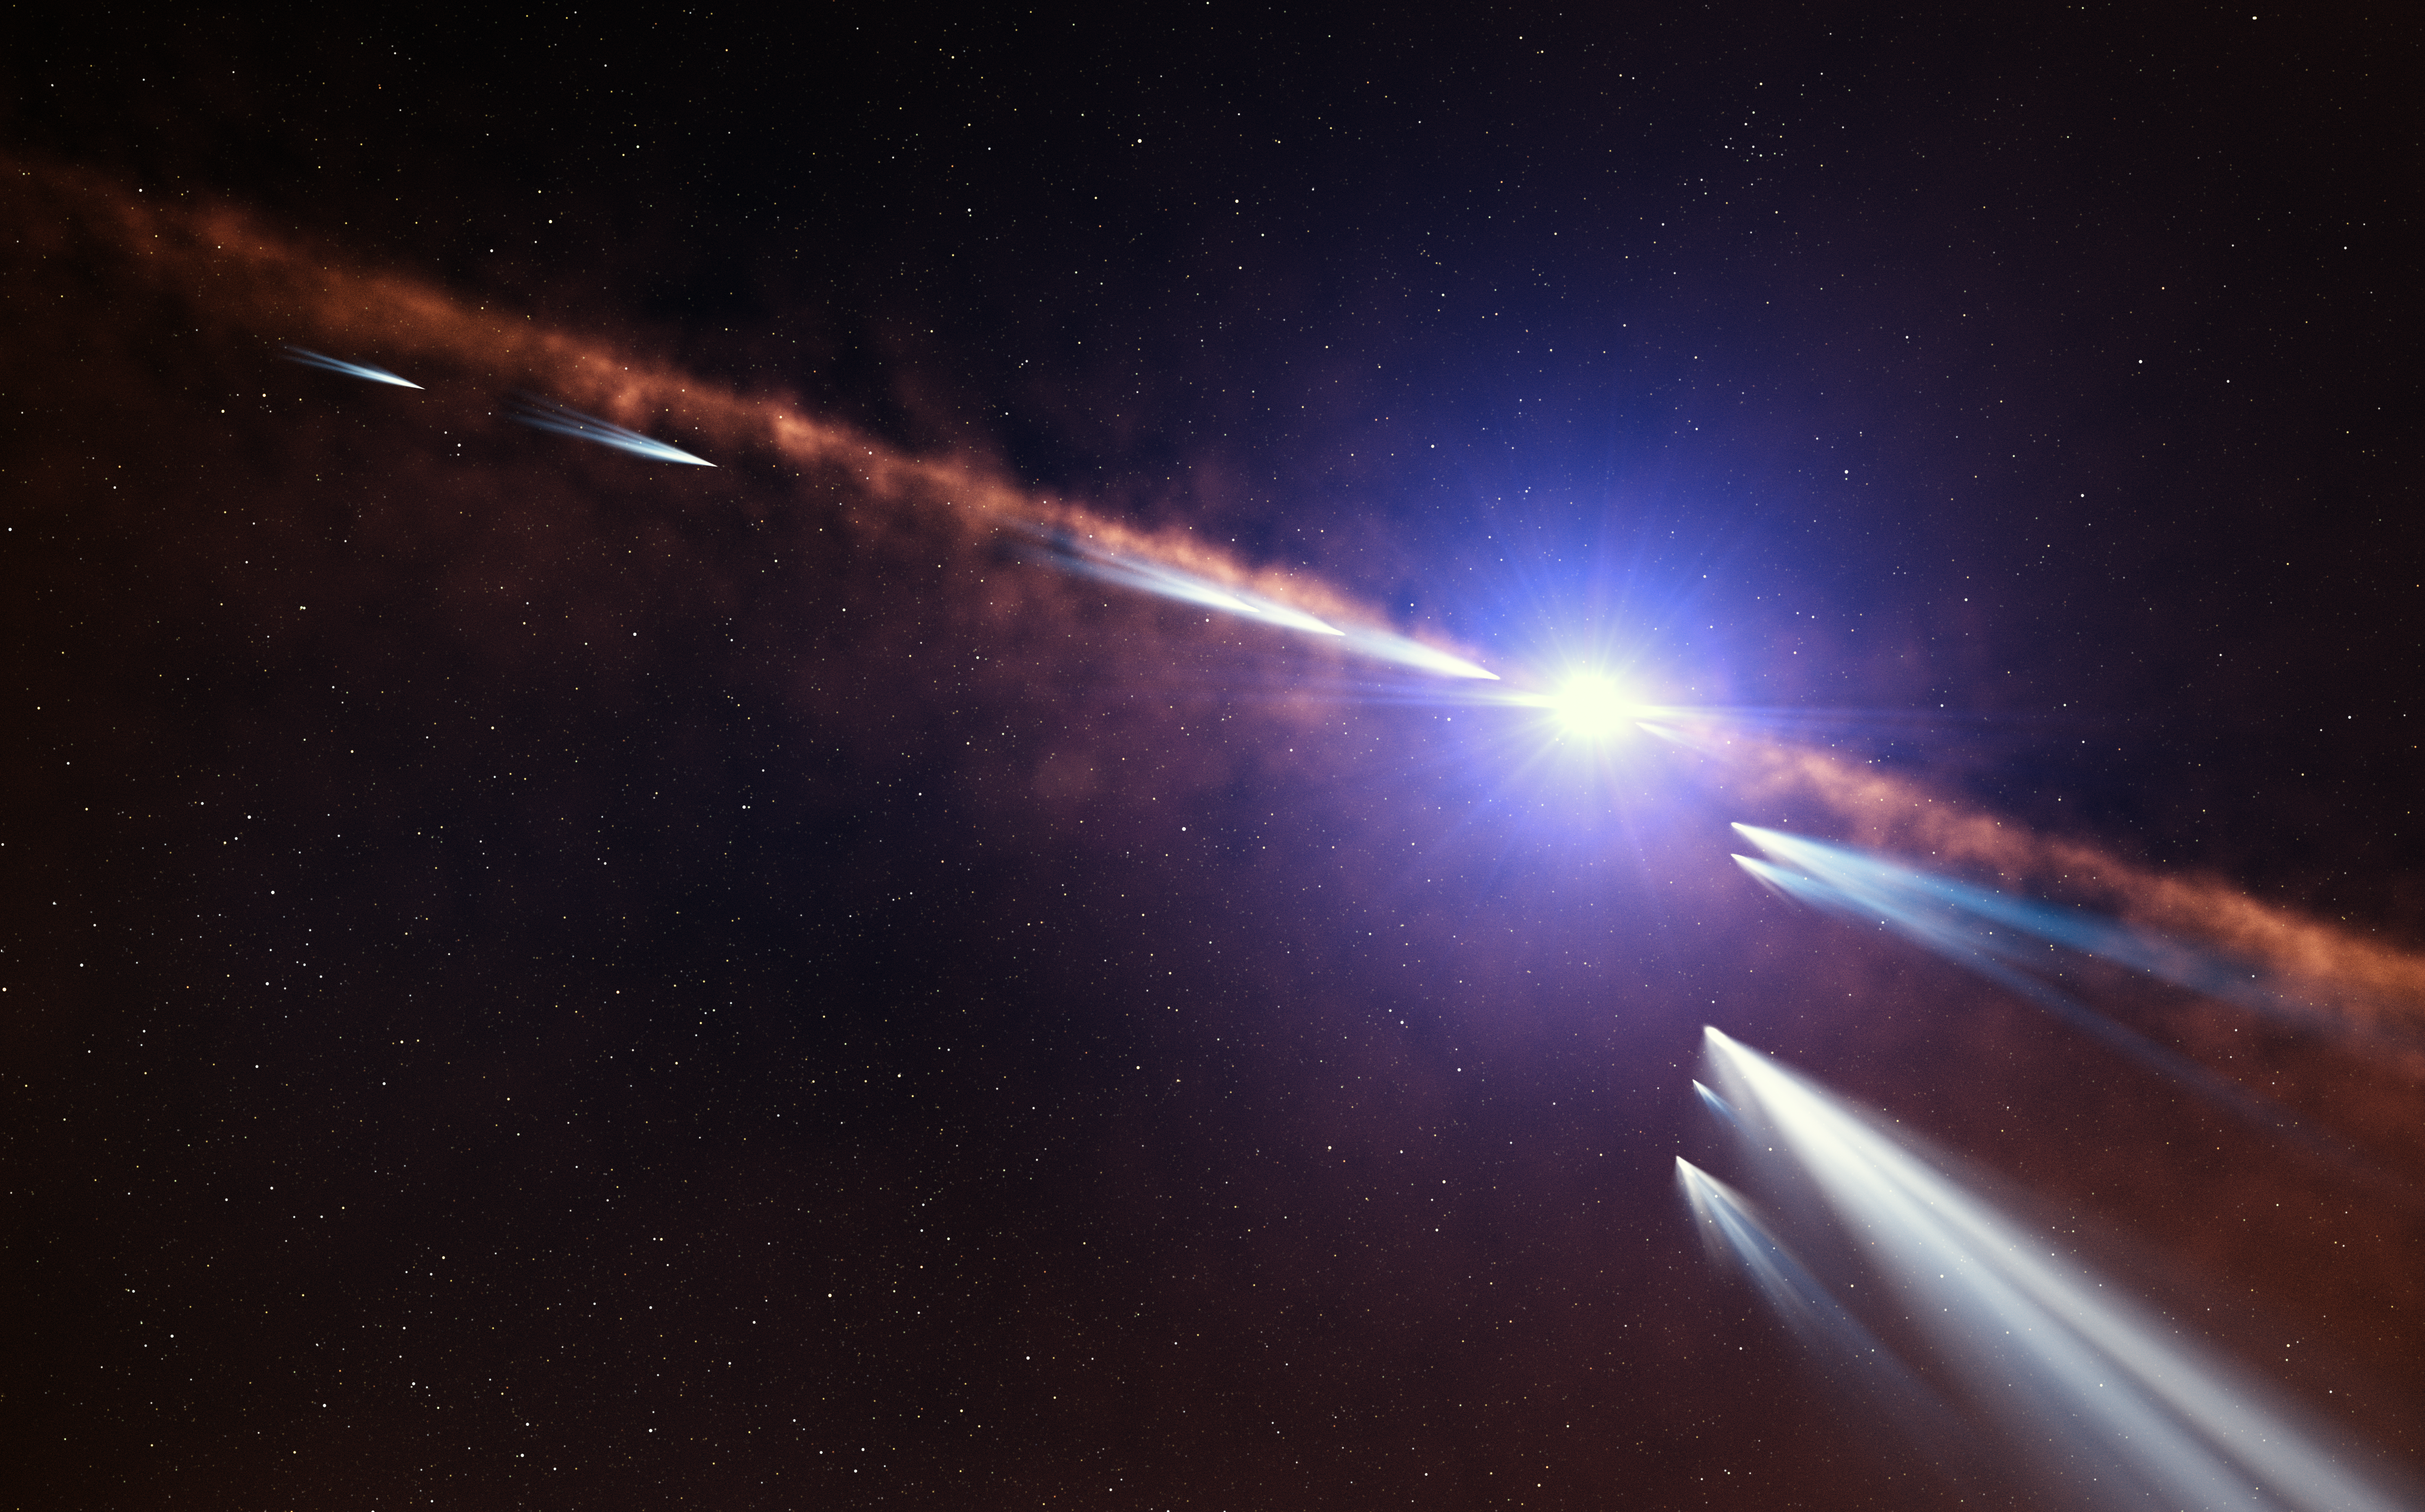

Artist’s impression of exocomets around Beta Pictoris

This artist’s impression shows exocomets orbiting the star Beta Pictoris. Astronomers analysing observations of nearly 500 individual comets made with the HARPS instrument at ESO’s La Silla Observatory have discovered two families of exocomets around this nearby young star. The first consists of old exocomets that have made multiple passages near the star. The second family, shown in this illustration, consists of younger exocomets on the same orbit, which probably came from the recent breakup of one or more larger objects.

Credit: ESO/L. Calçada